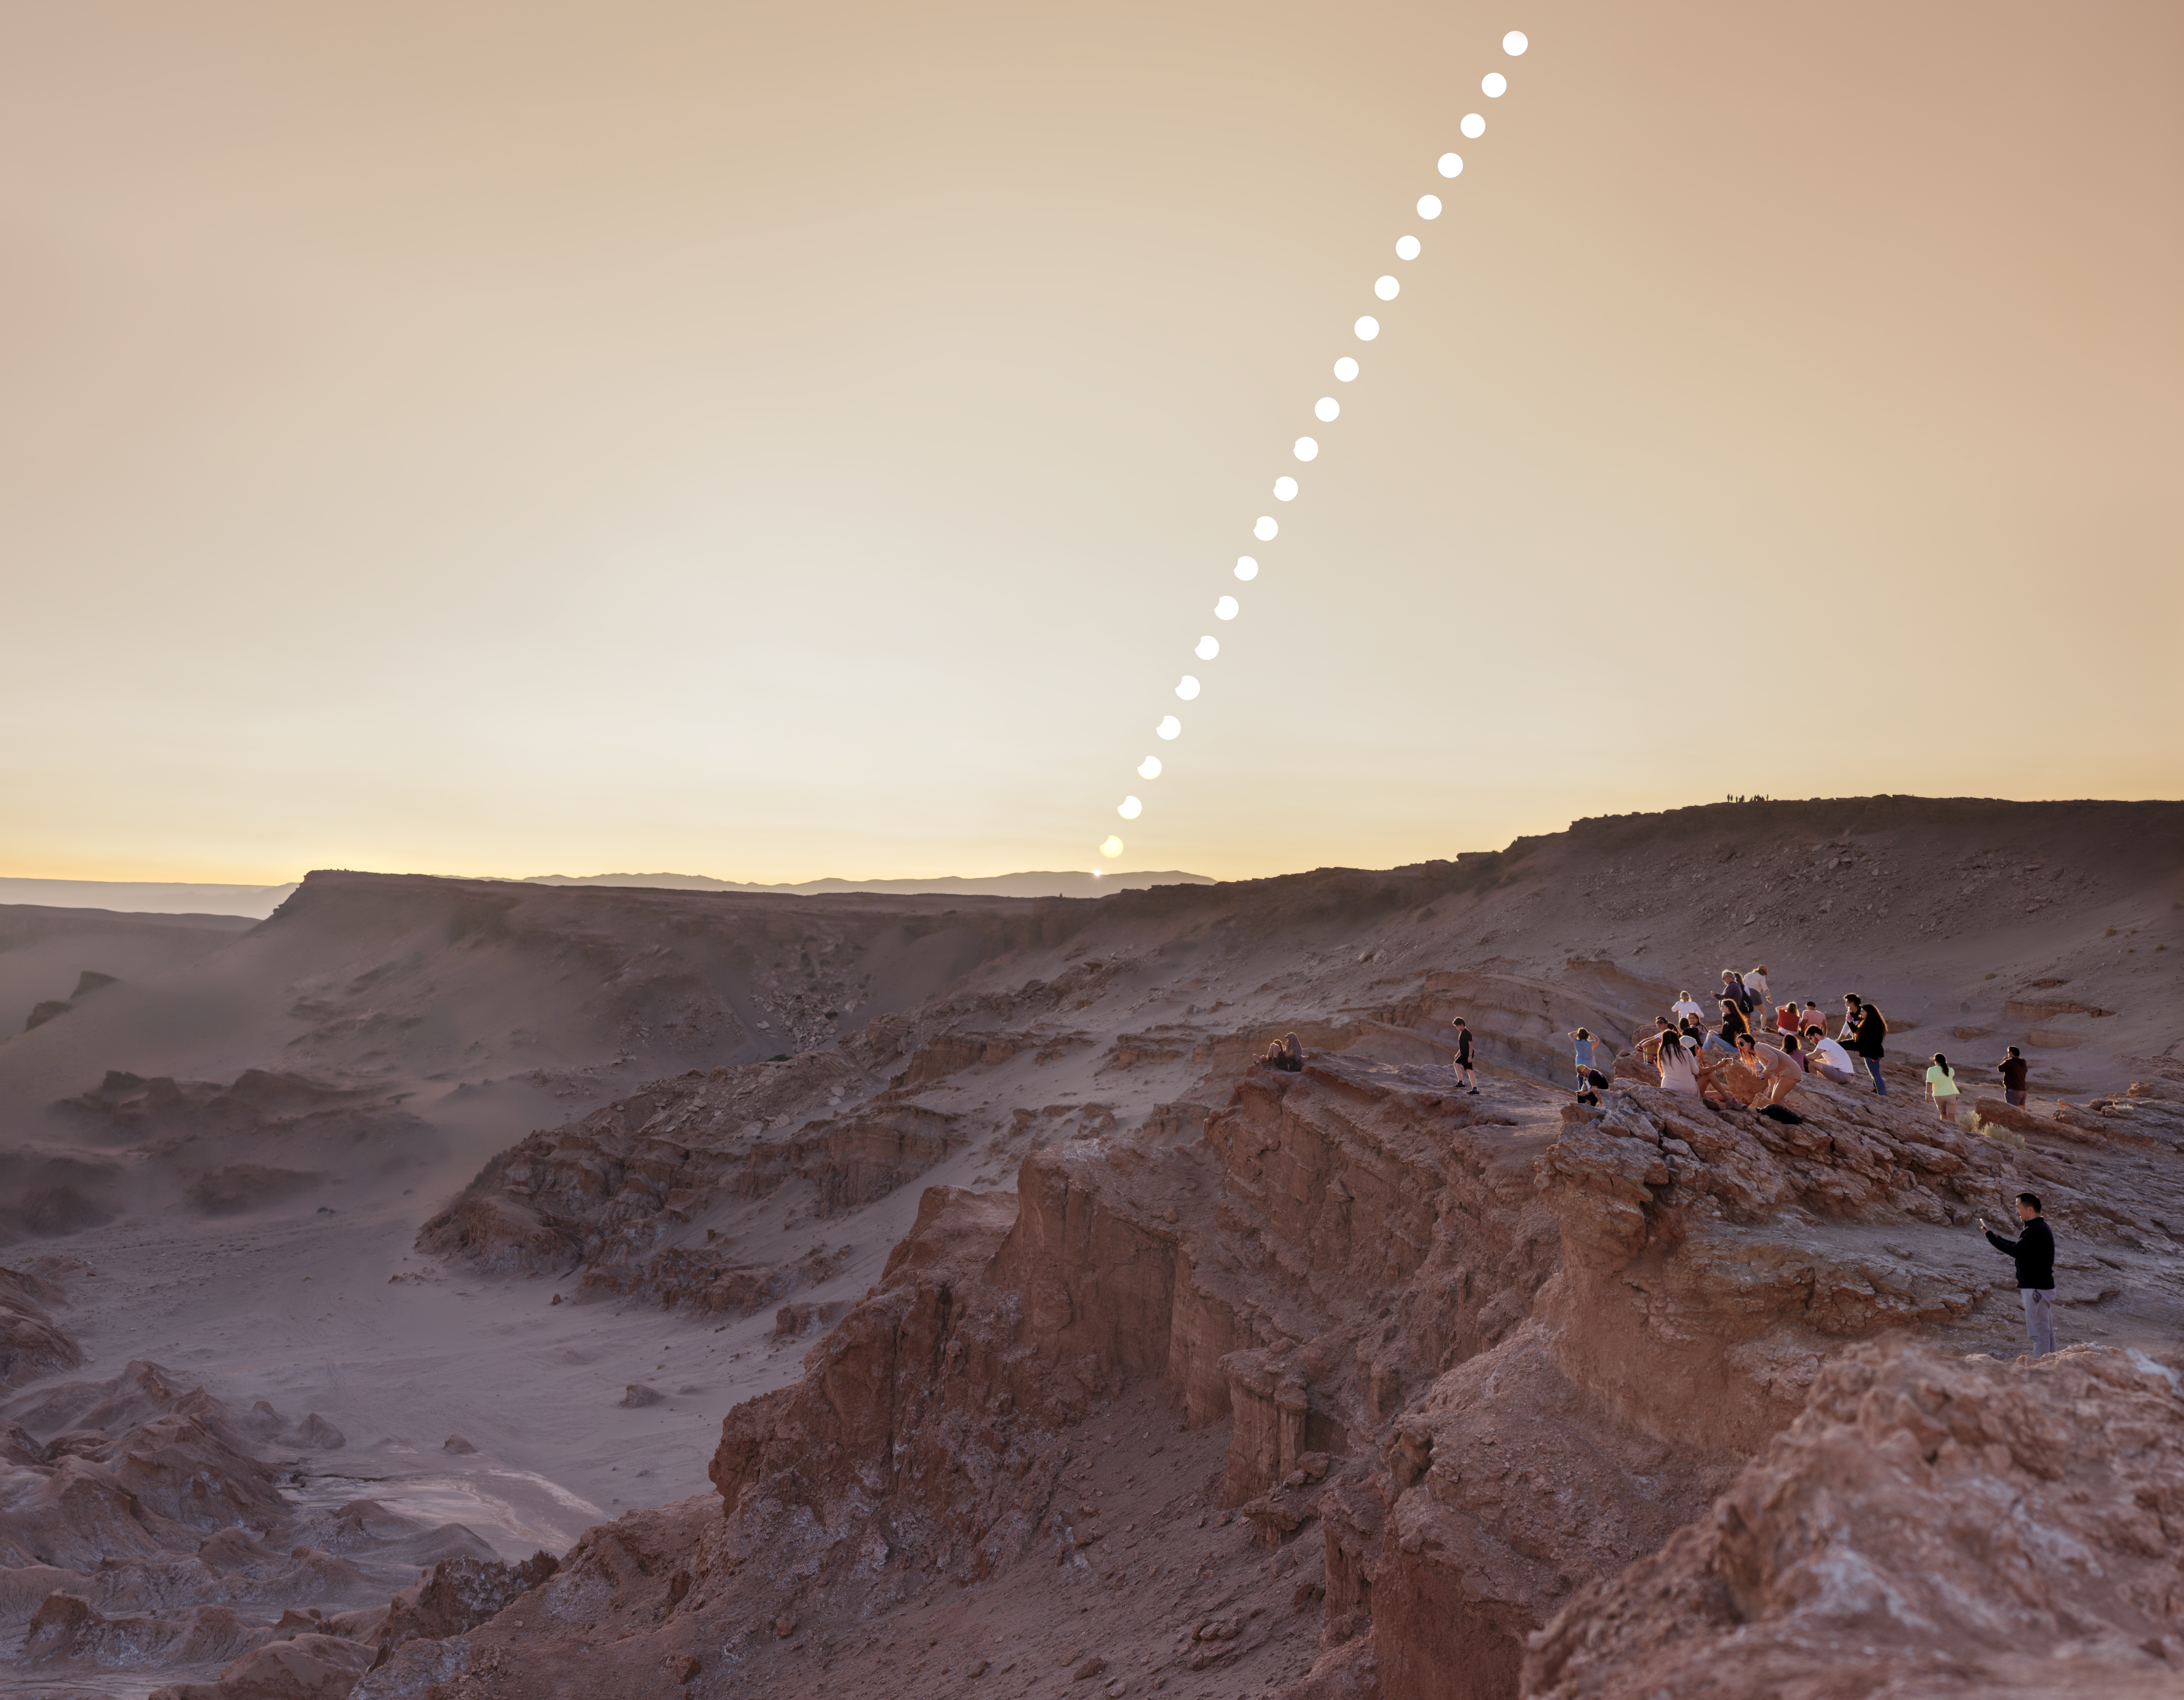

Partial eclipse over Chile’s Atacama Desert

This picture of the week shows the partial solar eclipse that was visible over Chile’s Atacama Desert on 30 April 2022. The photograph was taken in San Pedro de Atacama, above the Valle de la Luna (Moon Valley). This is near the site of the Atacama Large Millimeter/sub-millimeter Array (ALMA), which is co-owned and co-operated by the ESO on behalf of its European partners.

In the photo, you can see a sequence of images showing the partial solar eclipse, caused by the Moon obscuring a fraction of our line of sight to the Sun. This gives the impression of a small section of the Sun having been cut out. The whole sequence lasted just 54 minutes, and visitors to the scene were pleasantly surprised by it, expecting a regular sunset instead.

The Valle de la Luna is also bathed in the dusty glow of the volcanic sunset, caused by the ash of the Hunga Tonga volcano which erupted in December 2021. This ash is trapped high in the atmosphere, casting a soft dawn-like light that gives the scene an unusual martian feeling.

Credit: P. Horálek/ESO